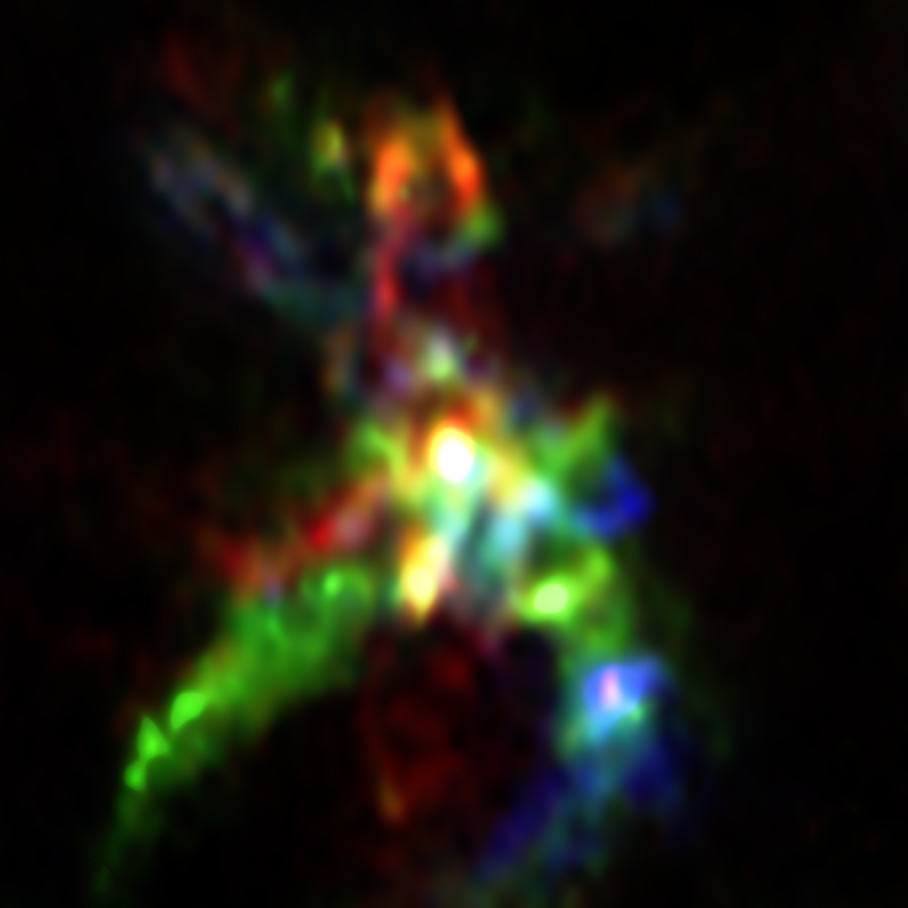

ALMA view of the star-forming region AFGL 5142

This ALMA image shows a detailed view of the star-forming region AFGL 5142. A bright, massive star in its infancy is visible at the centre of the image. The flows of gas from this star have opened up a cavity in the region, and it is in the walls of this cavity (shown in colour), that phosphorus-bearing molecules like phosphorus monoxide are formed. The different colours represent material moving at different speeds.

Credit: ALMA (ESO/NAOJ/NRAO), Rivilla et al.